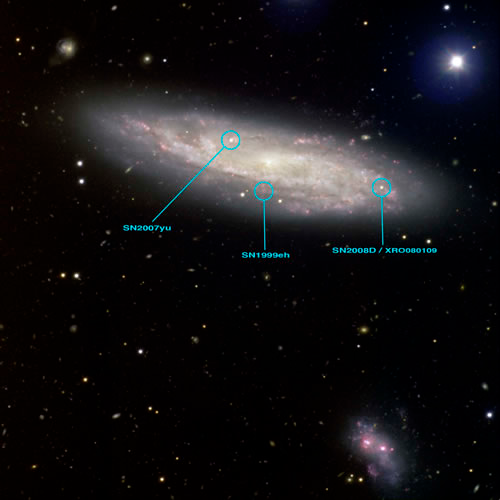

NGC 2770 with SN 2008D

The high-resolution color composite image also shows a suspected companion galaxy that is thought to be interacting with the host galaxy. It is suspected that these interactions sparked the formation of massive stars and the resulting fury of supernovae activity in this galaxy.

NGC 2770 is a spiral galaxy located at a distance of about 88 million light years away in the direction of Lynx a constellation in the Northern hemisphere.

For more details see the related press release at: http://www.gemini.edu/SN2008D and the paper in the May 22nd, 2008 issue of Nature titled: “An extremely luminous X-ray outburst marking the birth of a normal supernova.”

Orientation: 75 degrees CCW from North is up, east is left.

Technical Data:

Filter*
Color
FWHM
Exposure Time

g'
Blue
0.5 - 0.6 arcsec FWHM
5x240sec

r'
Green
0.5 - 0.6 arcsec FWHM
5x180sec

i'
Orange
0.5 - 0.6 arcsec FWHM
5x180sec

H-alpha
Red
0.5 - 0.6 arcsec FWHM
5x300sec

Credit: International Gemini Observatory